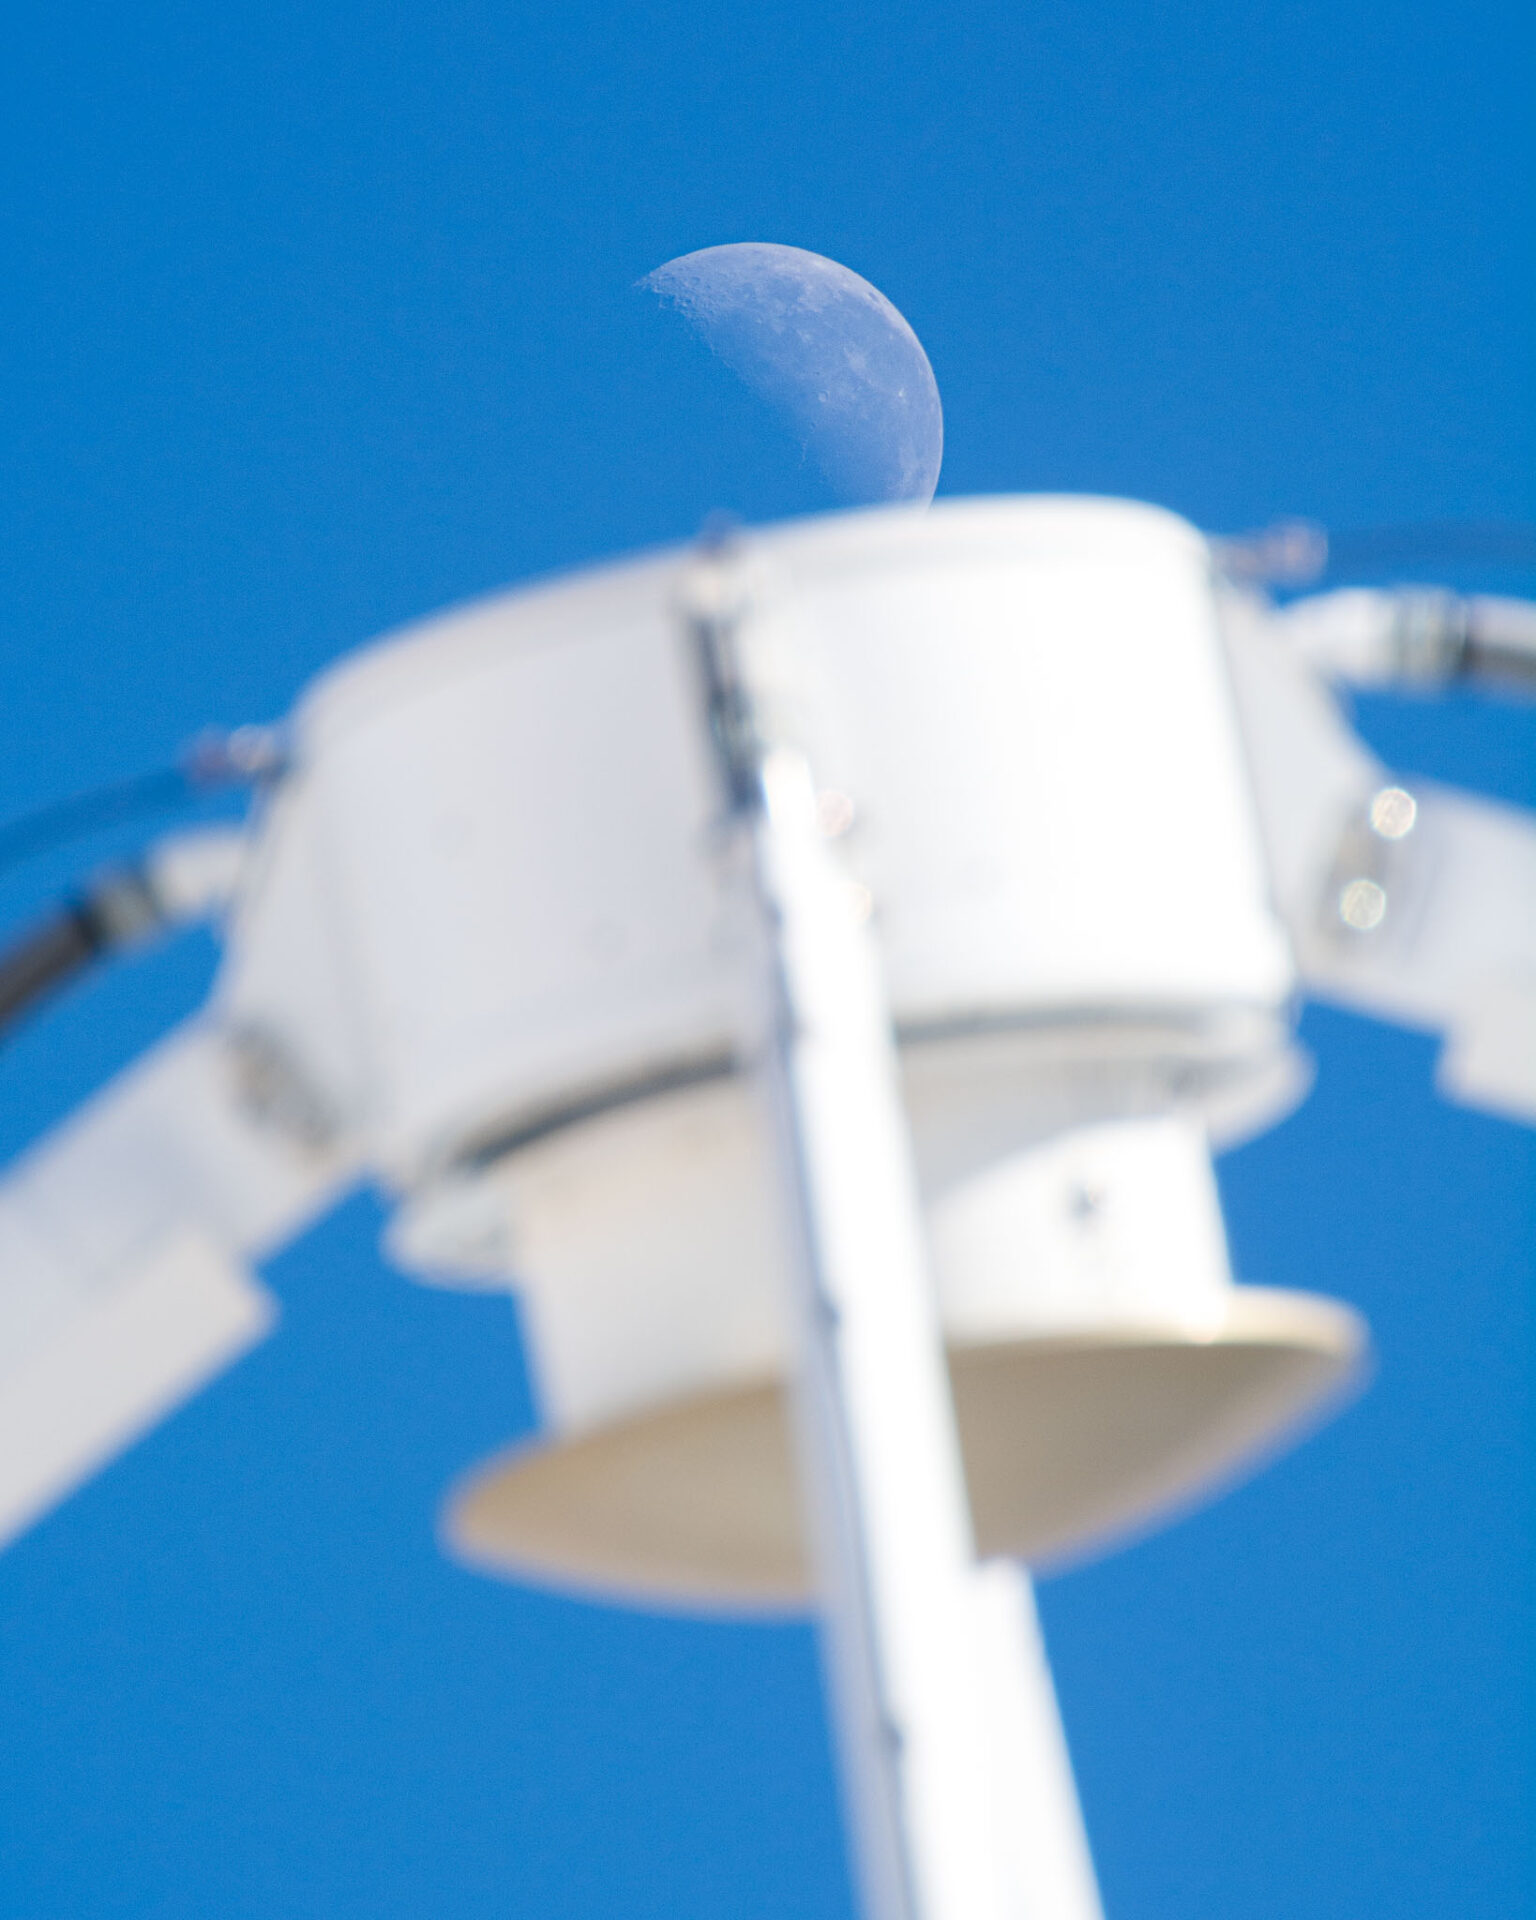

The Moon over the quadrapod

The Moon over the quadrapod and sub-reflector of a 12 meter antenna.

Credit: Sergio Otarola (ESO/NAOJ/NRAO)